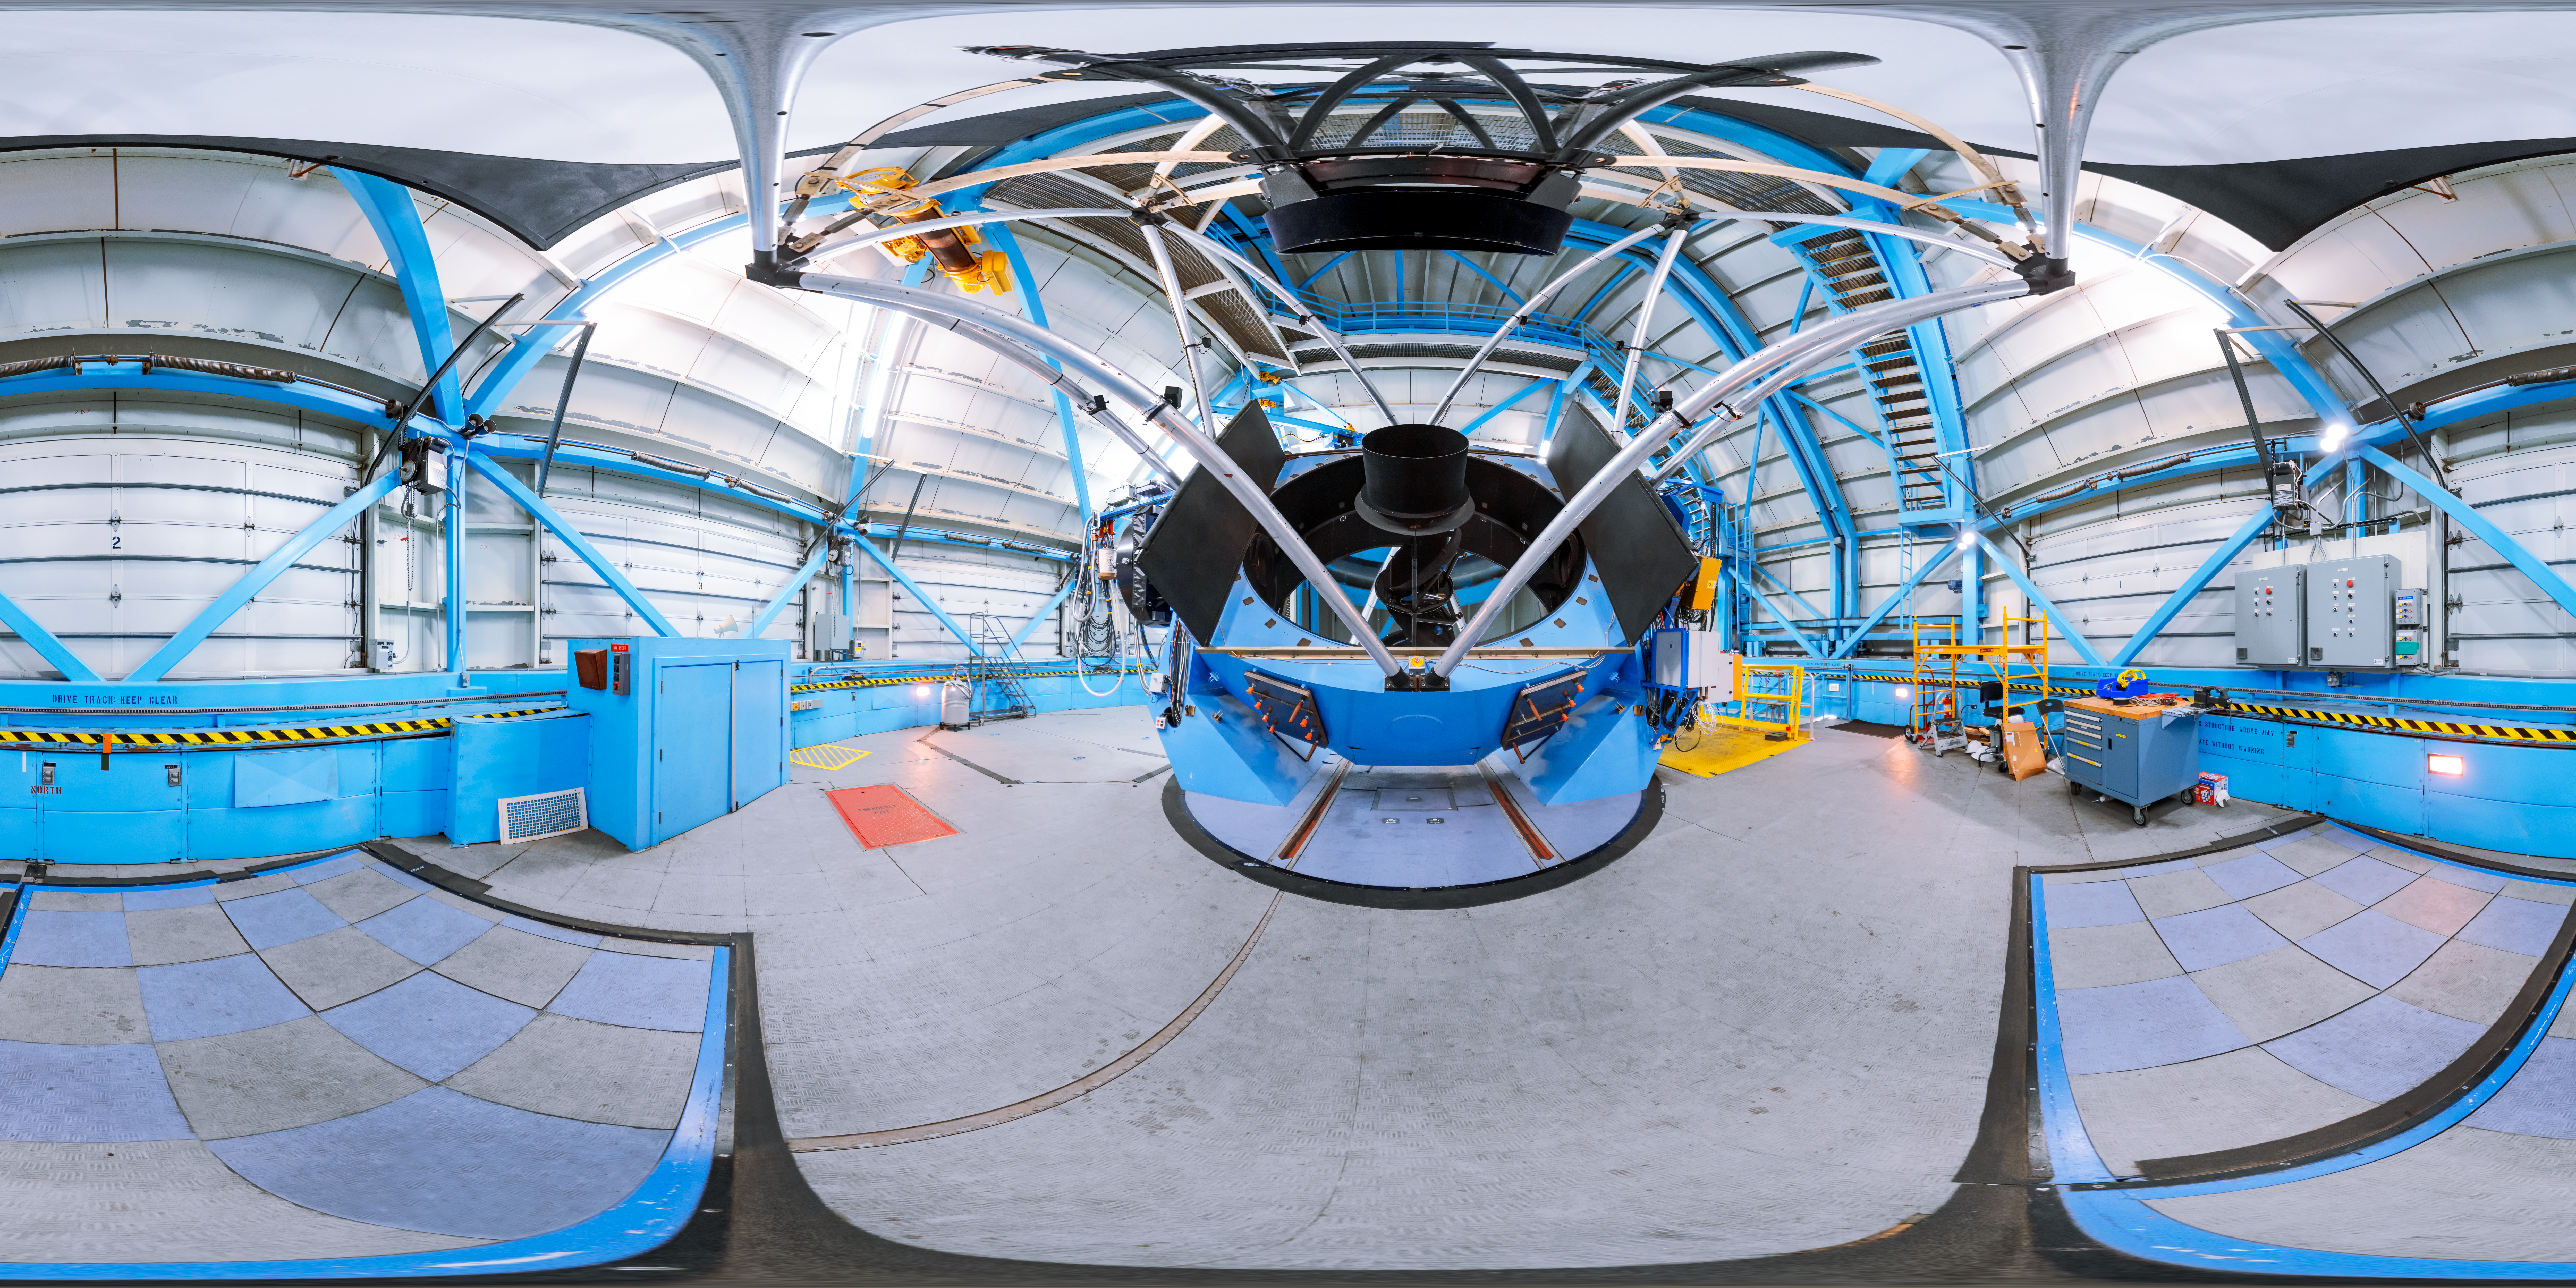

WIYN 3.5-meter Telescope Interior 360 Panorama

A 360 panorama inside the WIYN 3.5-meter Telescope's dome, with the telescope itself visible, on Kitt Peak National Observatory in Arizona.

A fulldome version of this image can be viewed here.

Credit: KPNO/NOIRLab/NSF/AURA/T. Slovinský